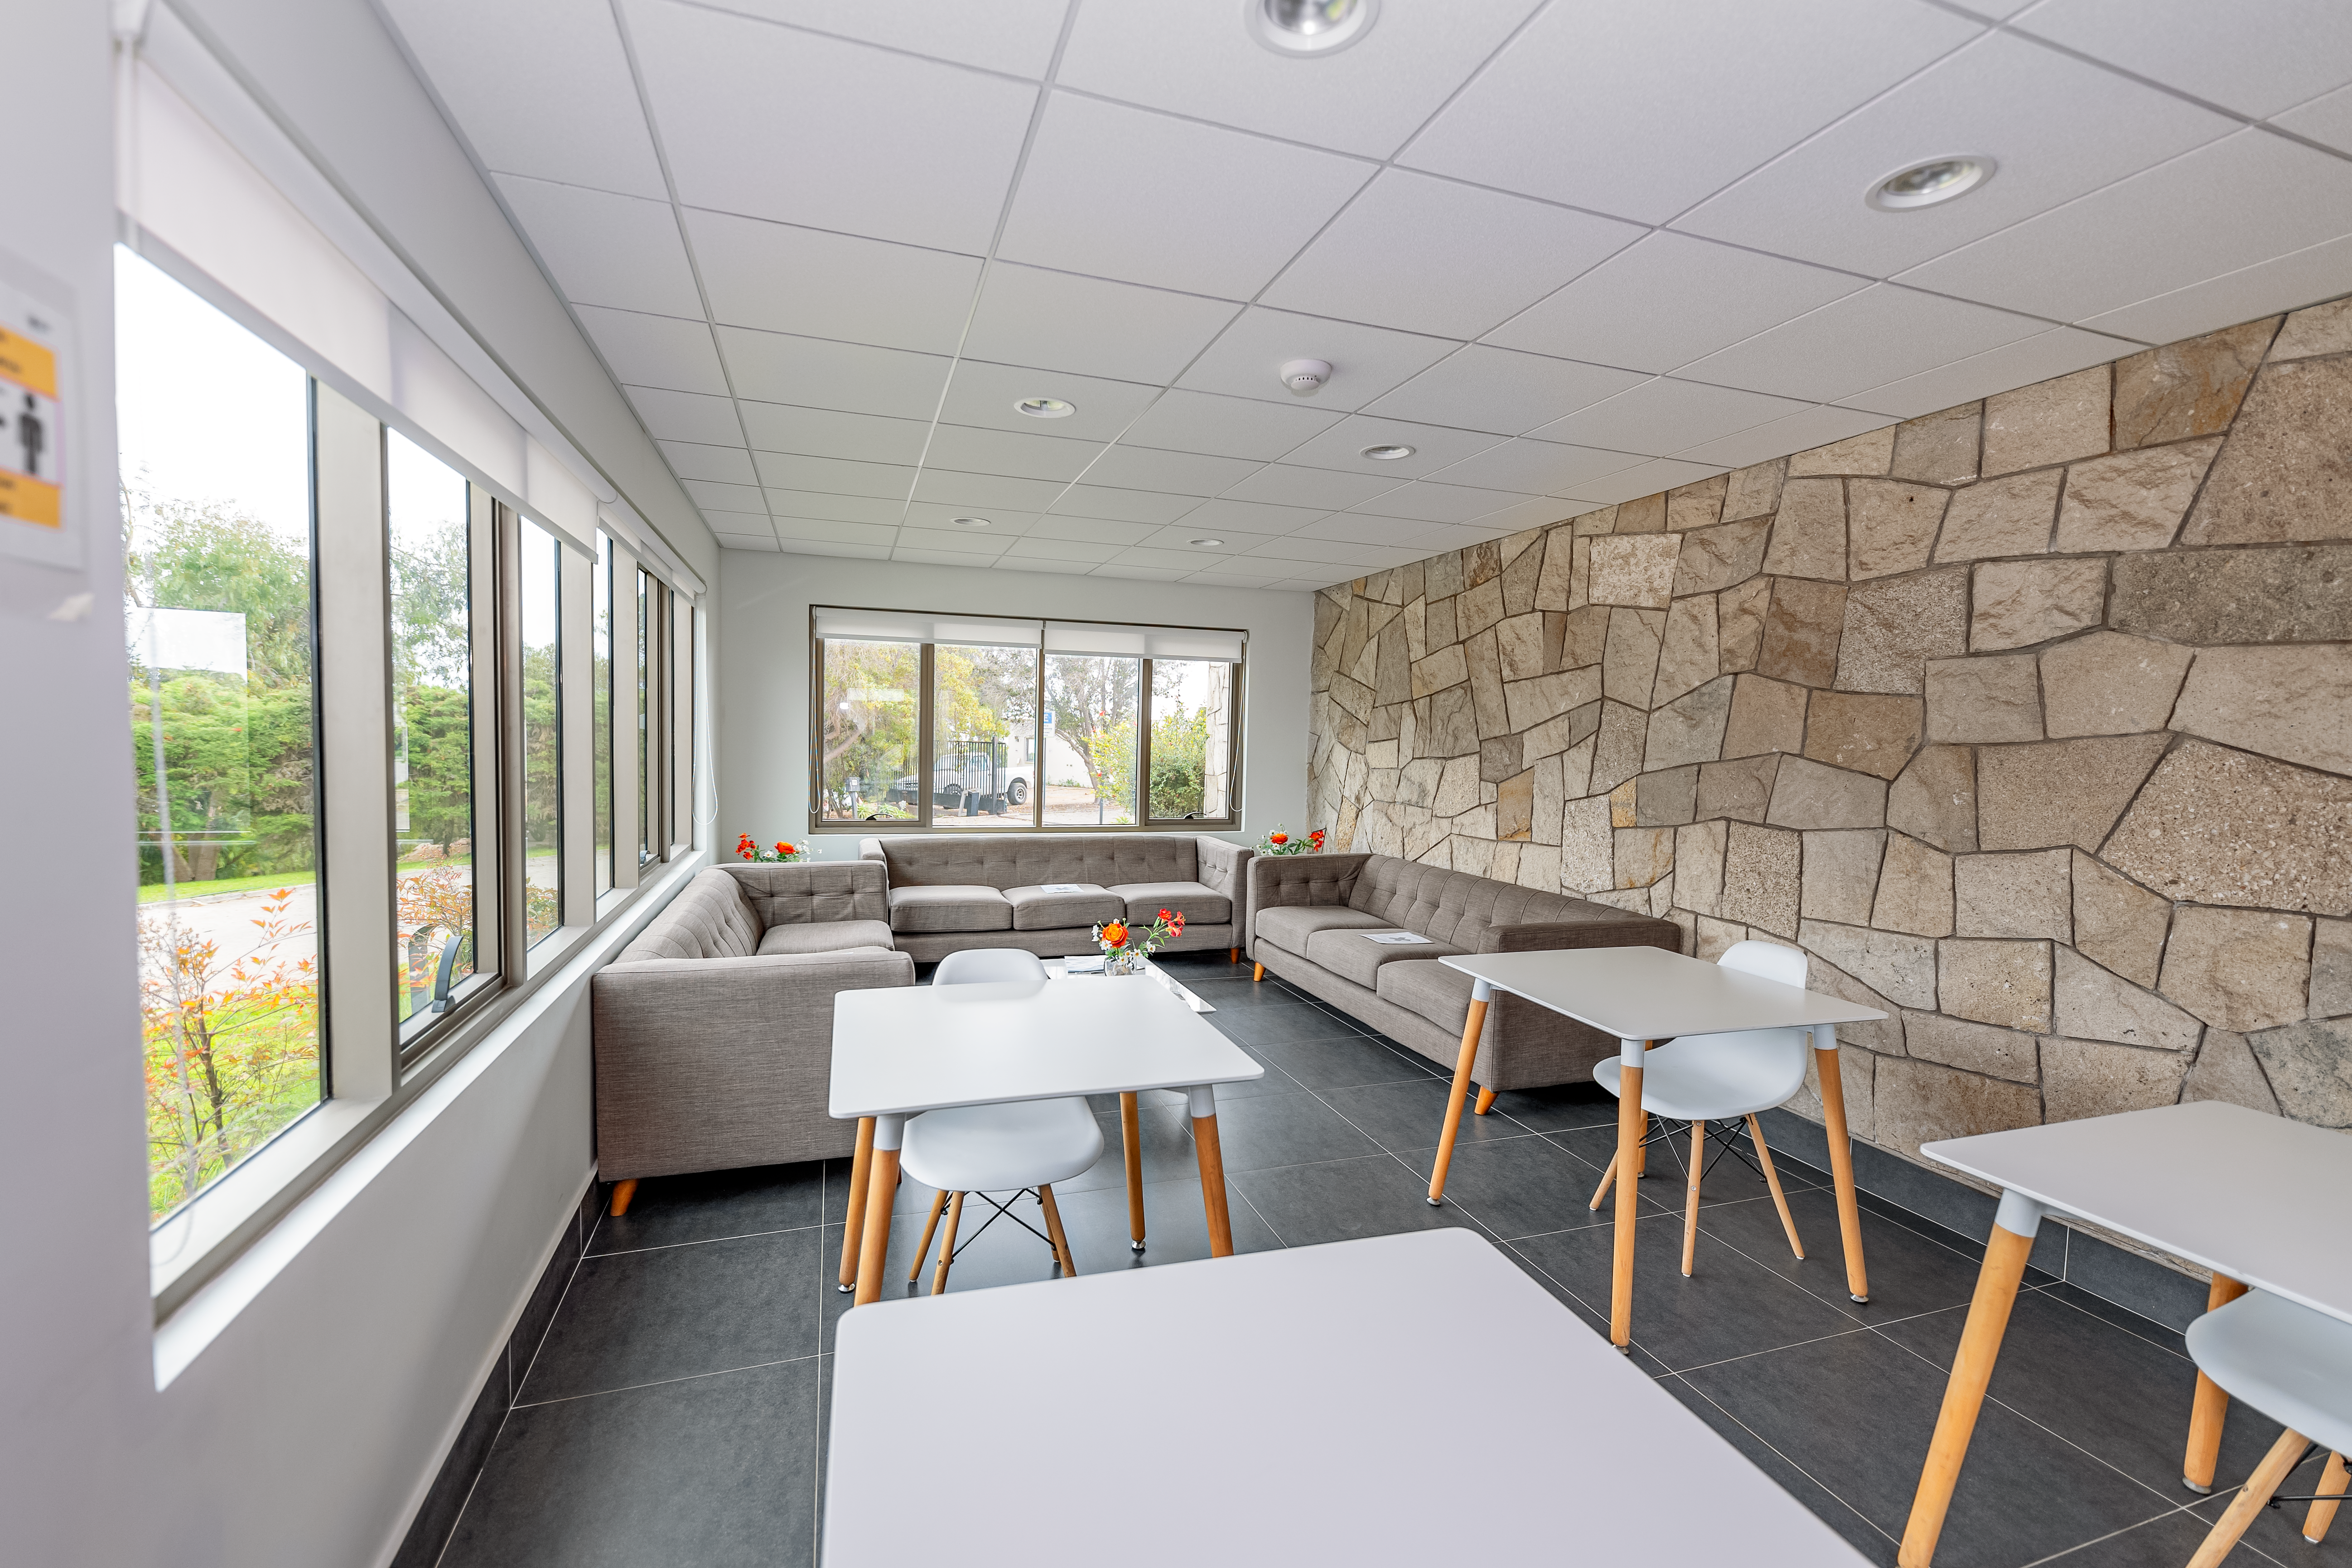

AURA Recinto Building C Lunch Area

The coffee and lunch space at the AURA Recinto Building C in La Serena, Chile.

Credit: NOIRLab/NSF/AURA/T. Slovinský